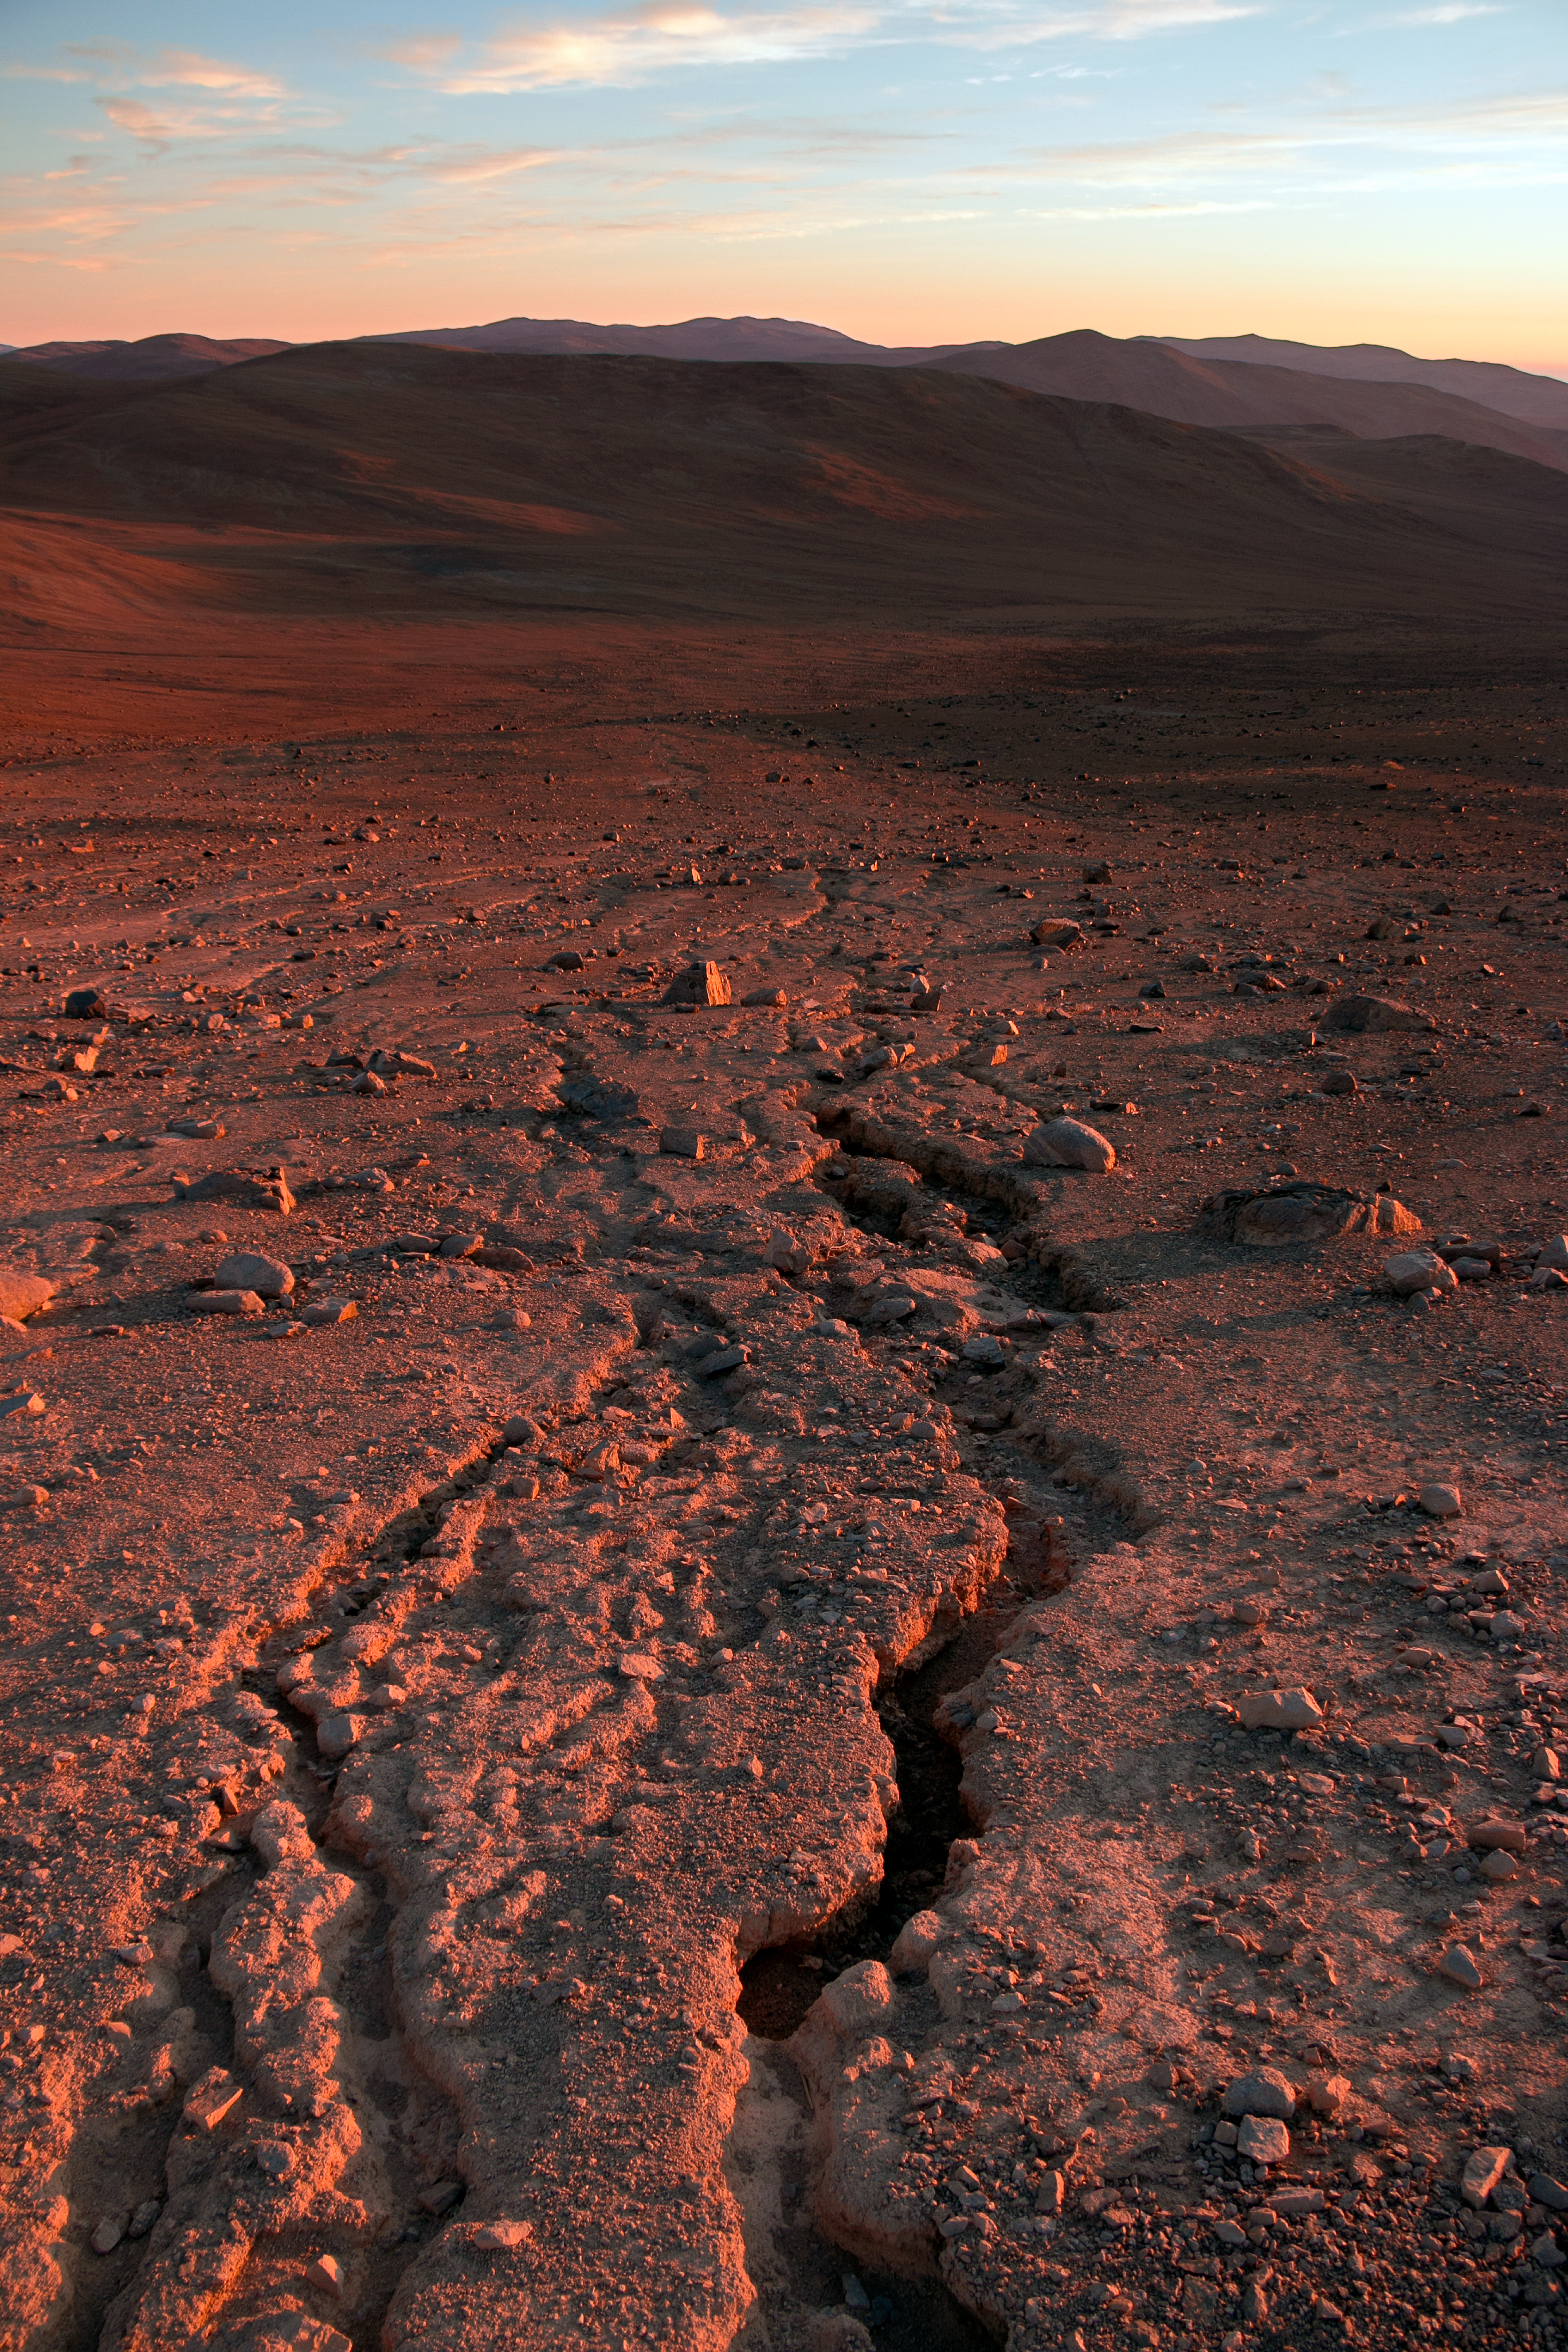

To boldly go...

The Chilean Atacama desert is a lonely and extreme environment for the staff working at the ESO Paranal site, but the remote and challenging location is ideal for advanced telescopes. The spectacular sky, free from light pollution, reveals the secrets usually hidden in areas populated by humans. Nearby is the "Star Track" (not pictured), a well-built hiking path connecting the observatory. Try and guess the inspiration...

Credit: H. Sommer/ESO